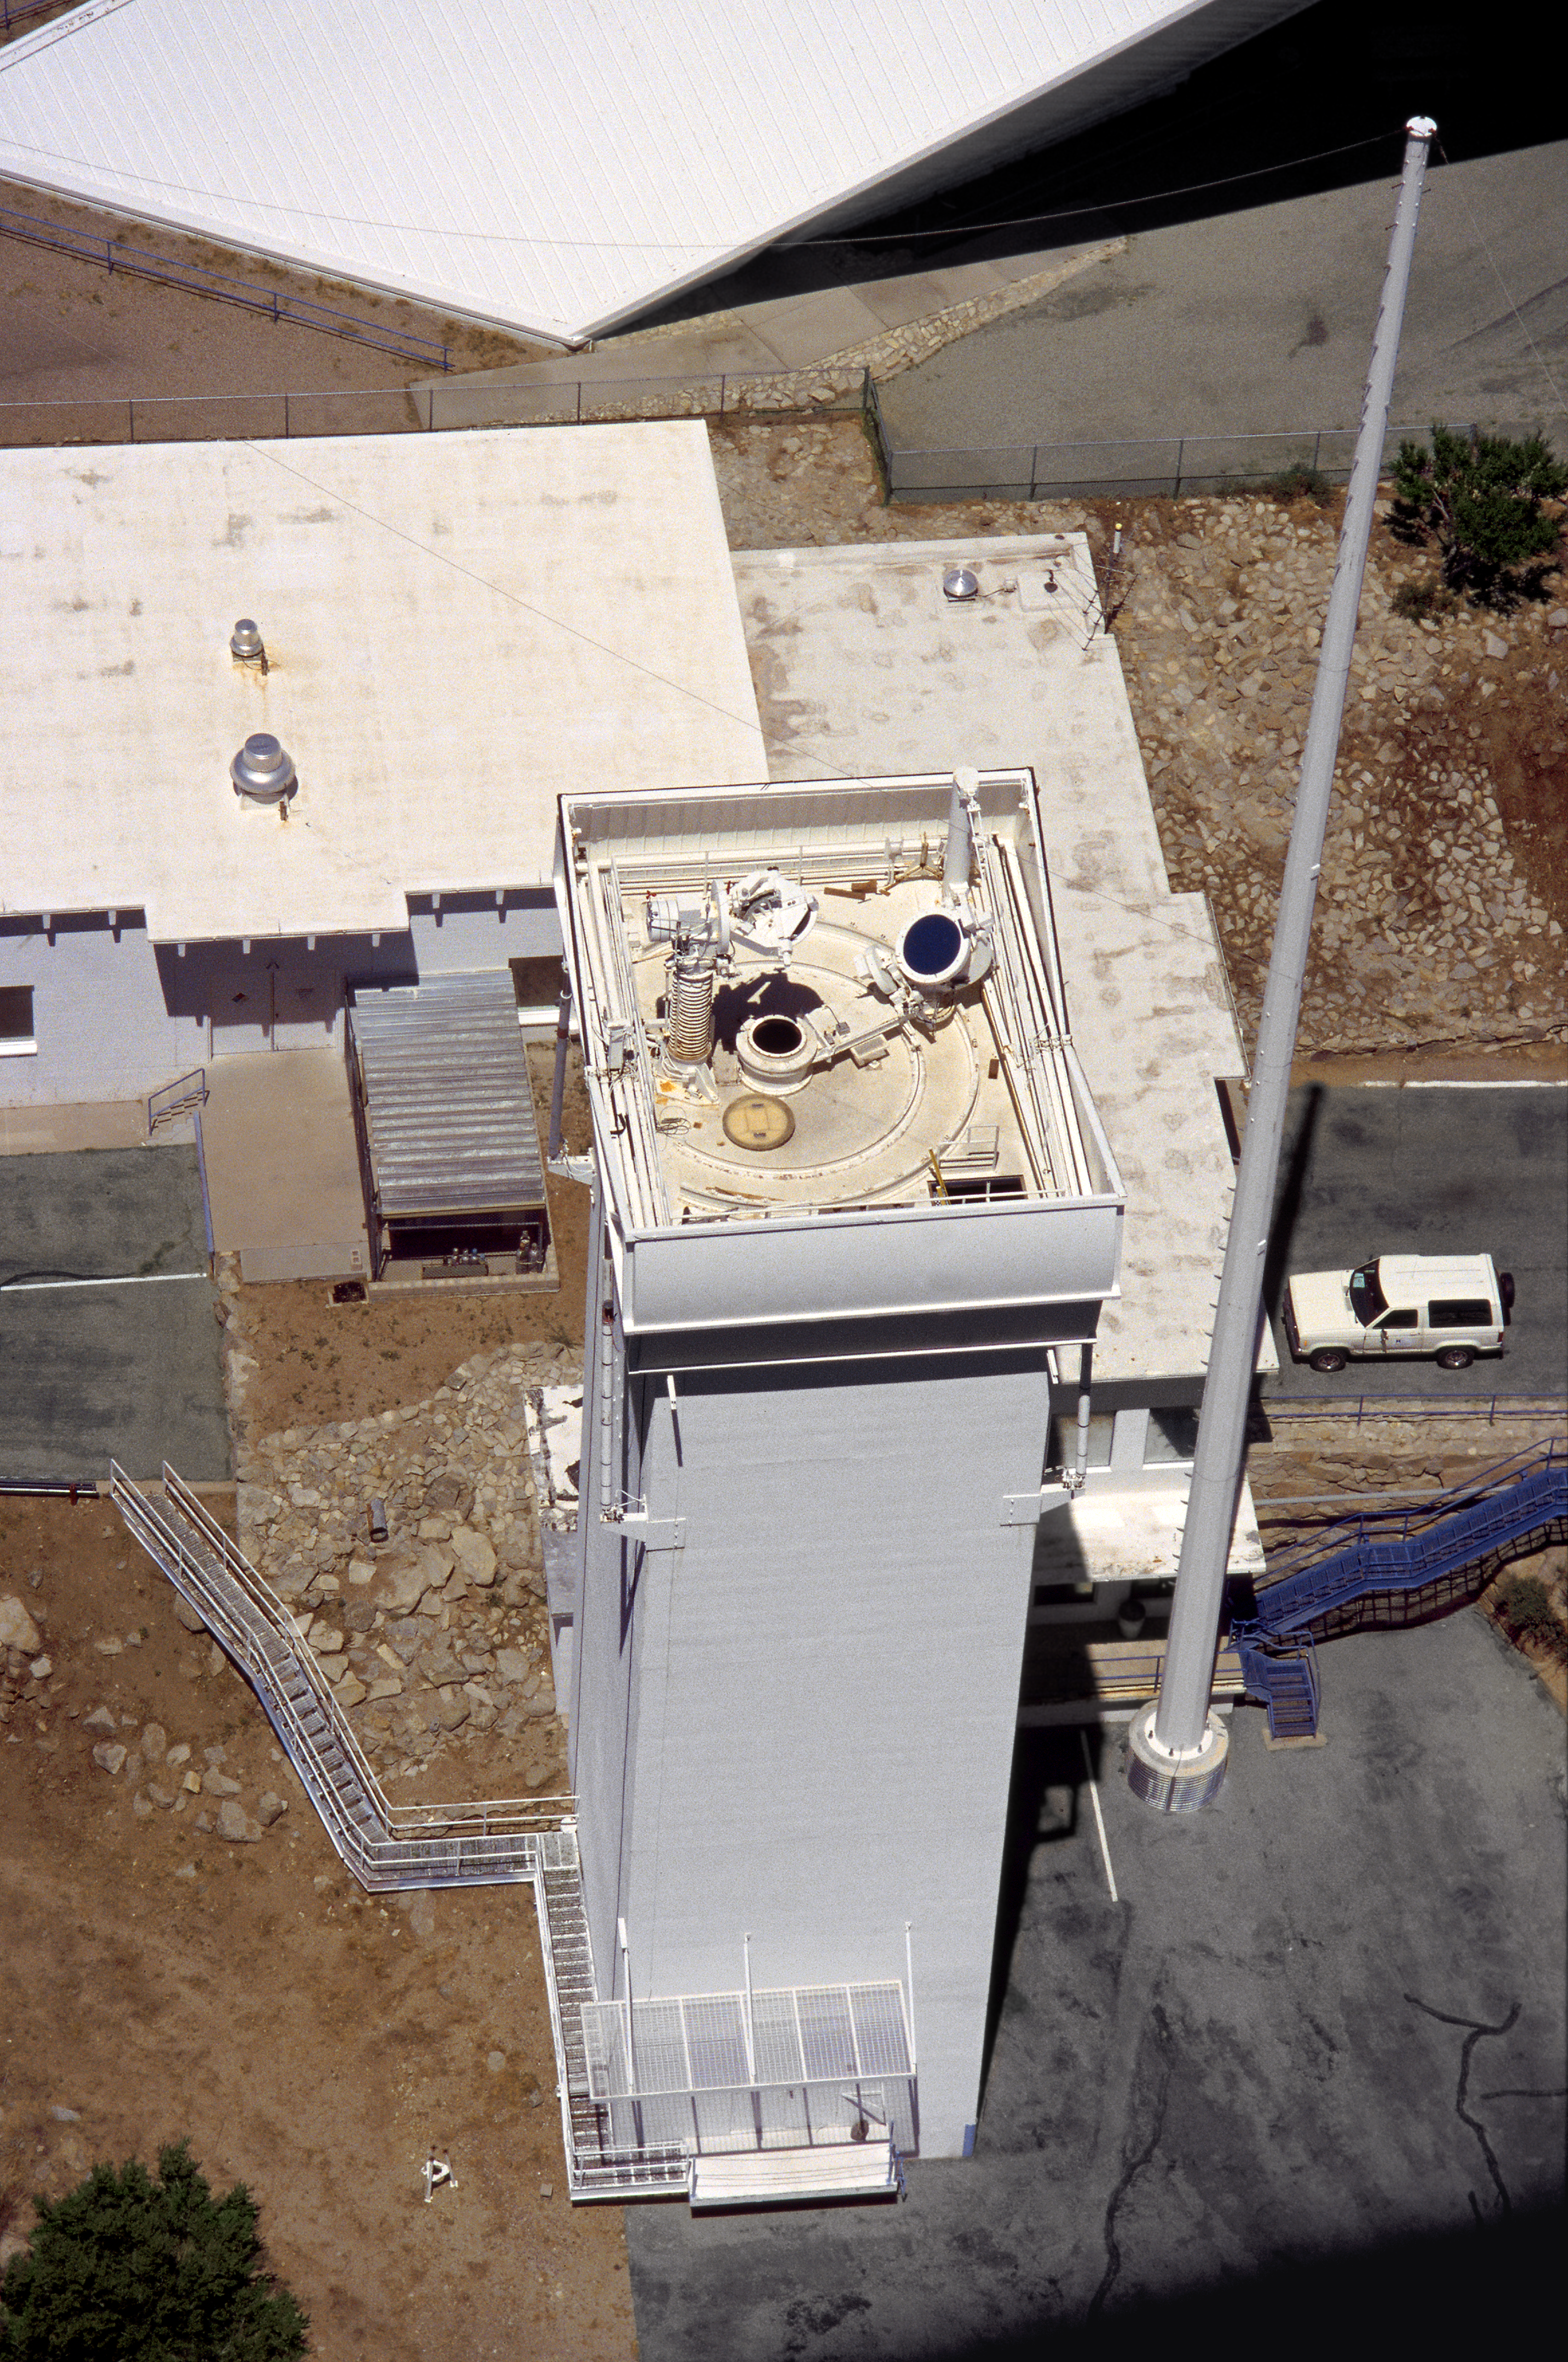

Aerial photography of Kitt Peak National Observatory, 13 June 2003

The tower housing the Synoptic Optical Long-term Investigations of the Sun (SOLIS) facility, formerly used for the Vacuum Tower Telescope, with one of its three lightning protection poles.

Credit: NOIRLab/NSF/AURA